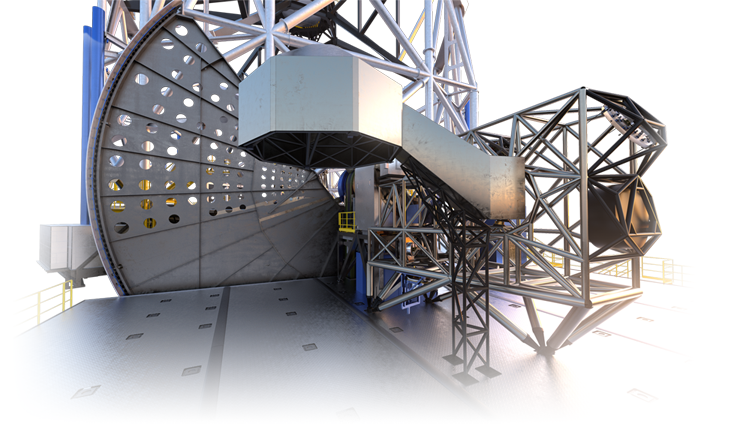

MORFEO (artist's impression)

As a first-generation instrument of the ESO Extremely Large Telescope, MORFEO (Multiconjugate adaptive Optics Relay For ELT Observations) will help compensate for the distortion of light caused by turbulence in the Earth’s atmosphere which makes astronomical images blurry. MAORY will not make observations itself; rather, it will enable other instruments, such as MICADO in the first instance, to take exceptional images.

Credit: ESO